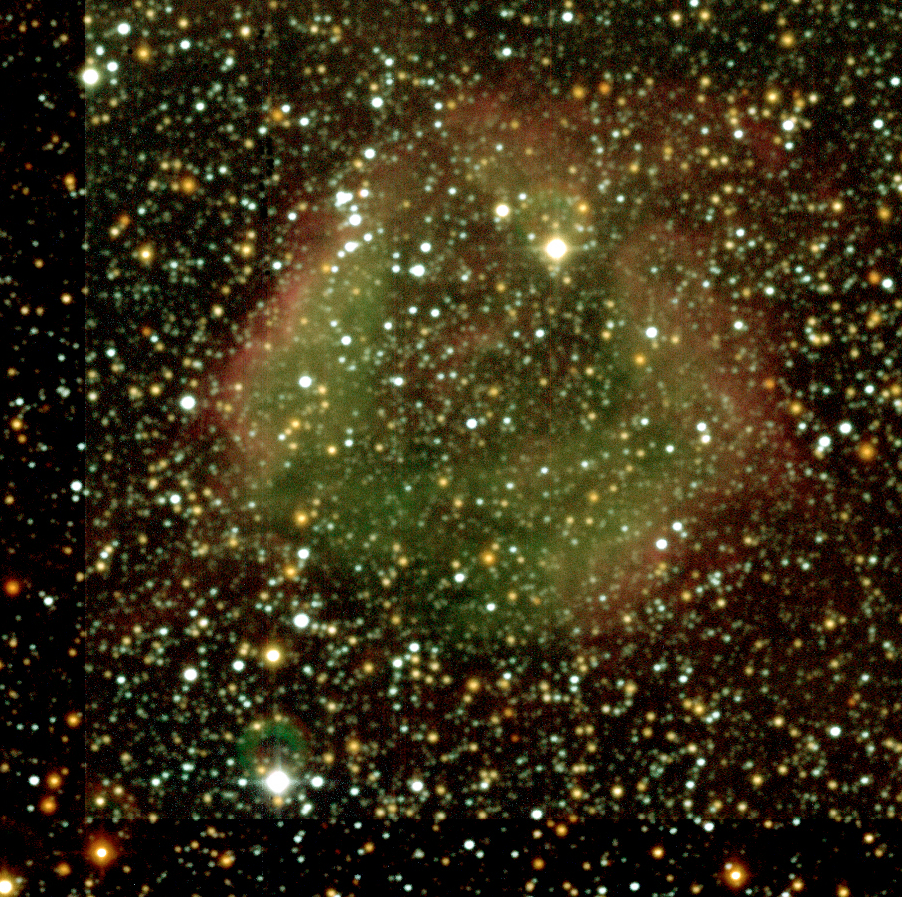

DEM L 144 near N44 in the Large Magellanic Cloud

Region in the Large Magellanic Cloud towards the South of N44 with pink-green shades that has been designated DEM L 144. It is a region of ionised hydrogen. The colours have been enhanced compared to ESO Press Photo eso0332a to clearly show the different shades.

Credit: ESO